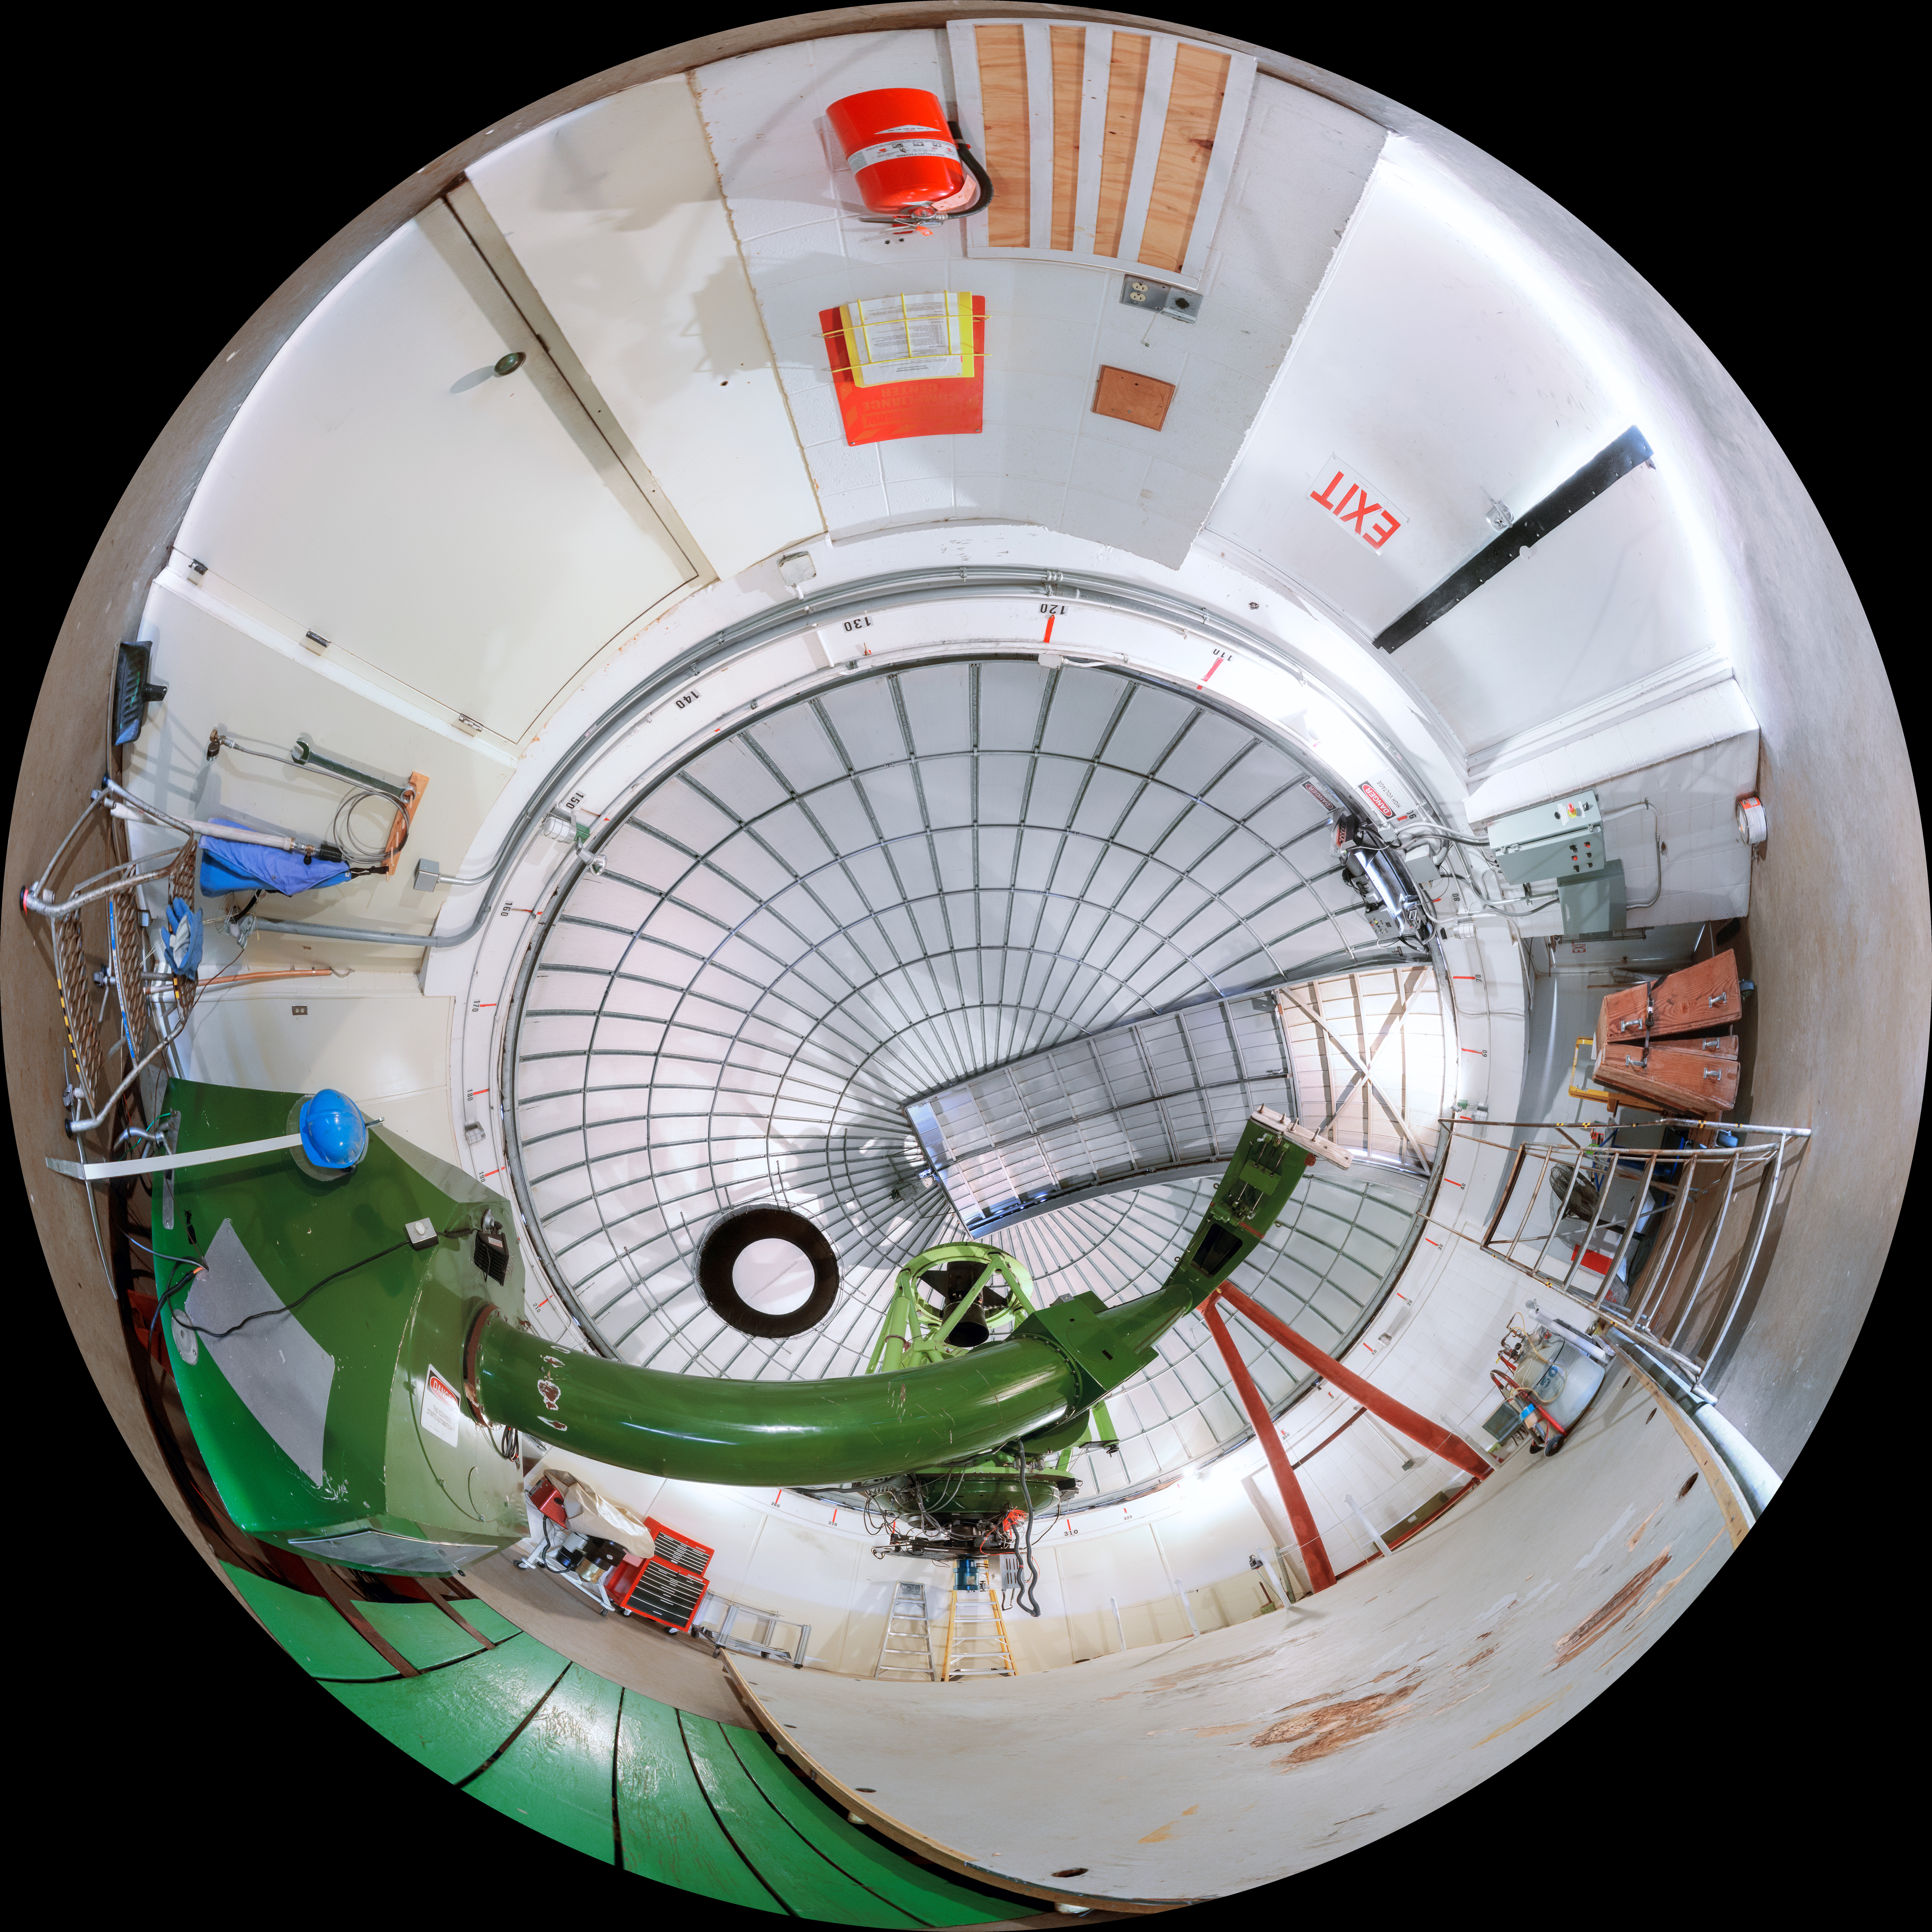

McGraw-Hill 1.3-meter Telescope Fulldome

A 360-degree fisheye/fulldome view of the McGraw-Hill 1.3-meter Telescope at Kitt Peak National Observatory. A 360-degree panorama version of this image can be found here.

Credit: NOIRLab/AURA/NSF/P. Horálek